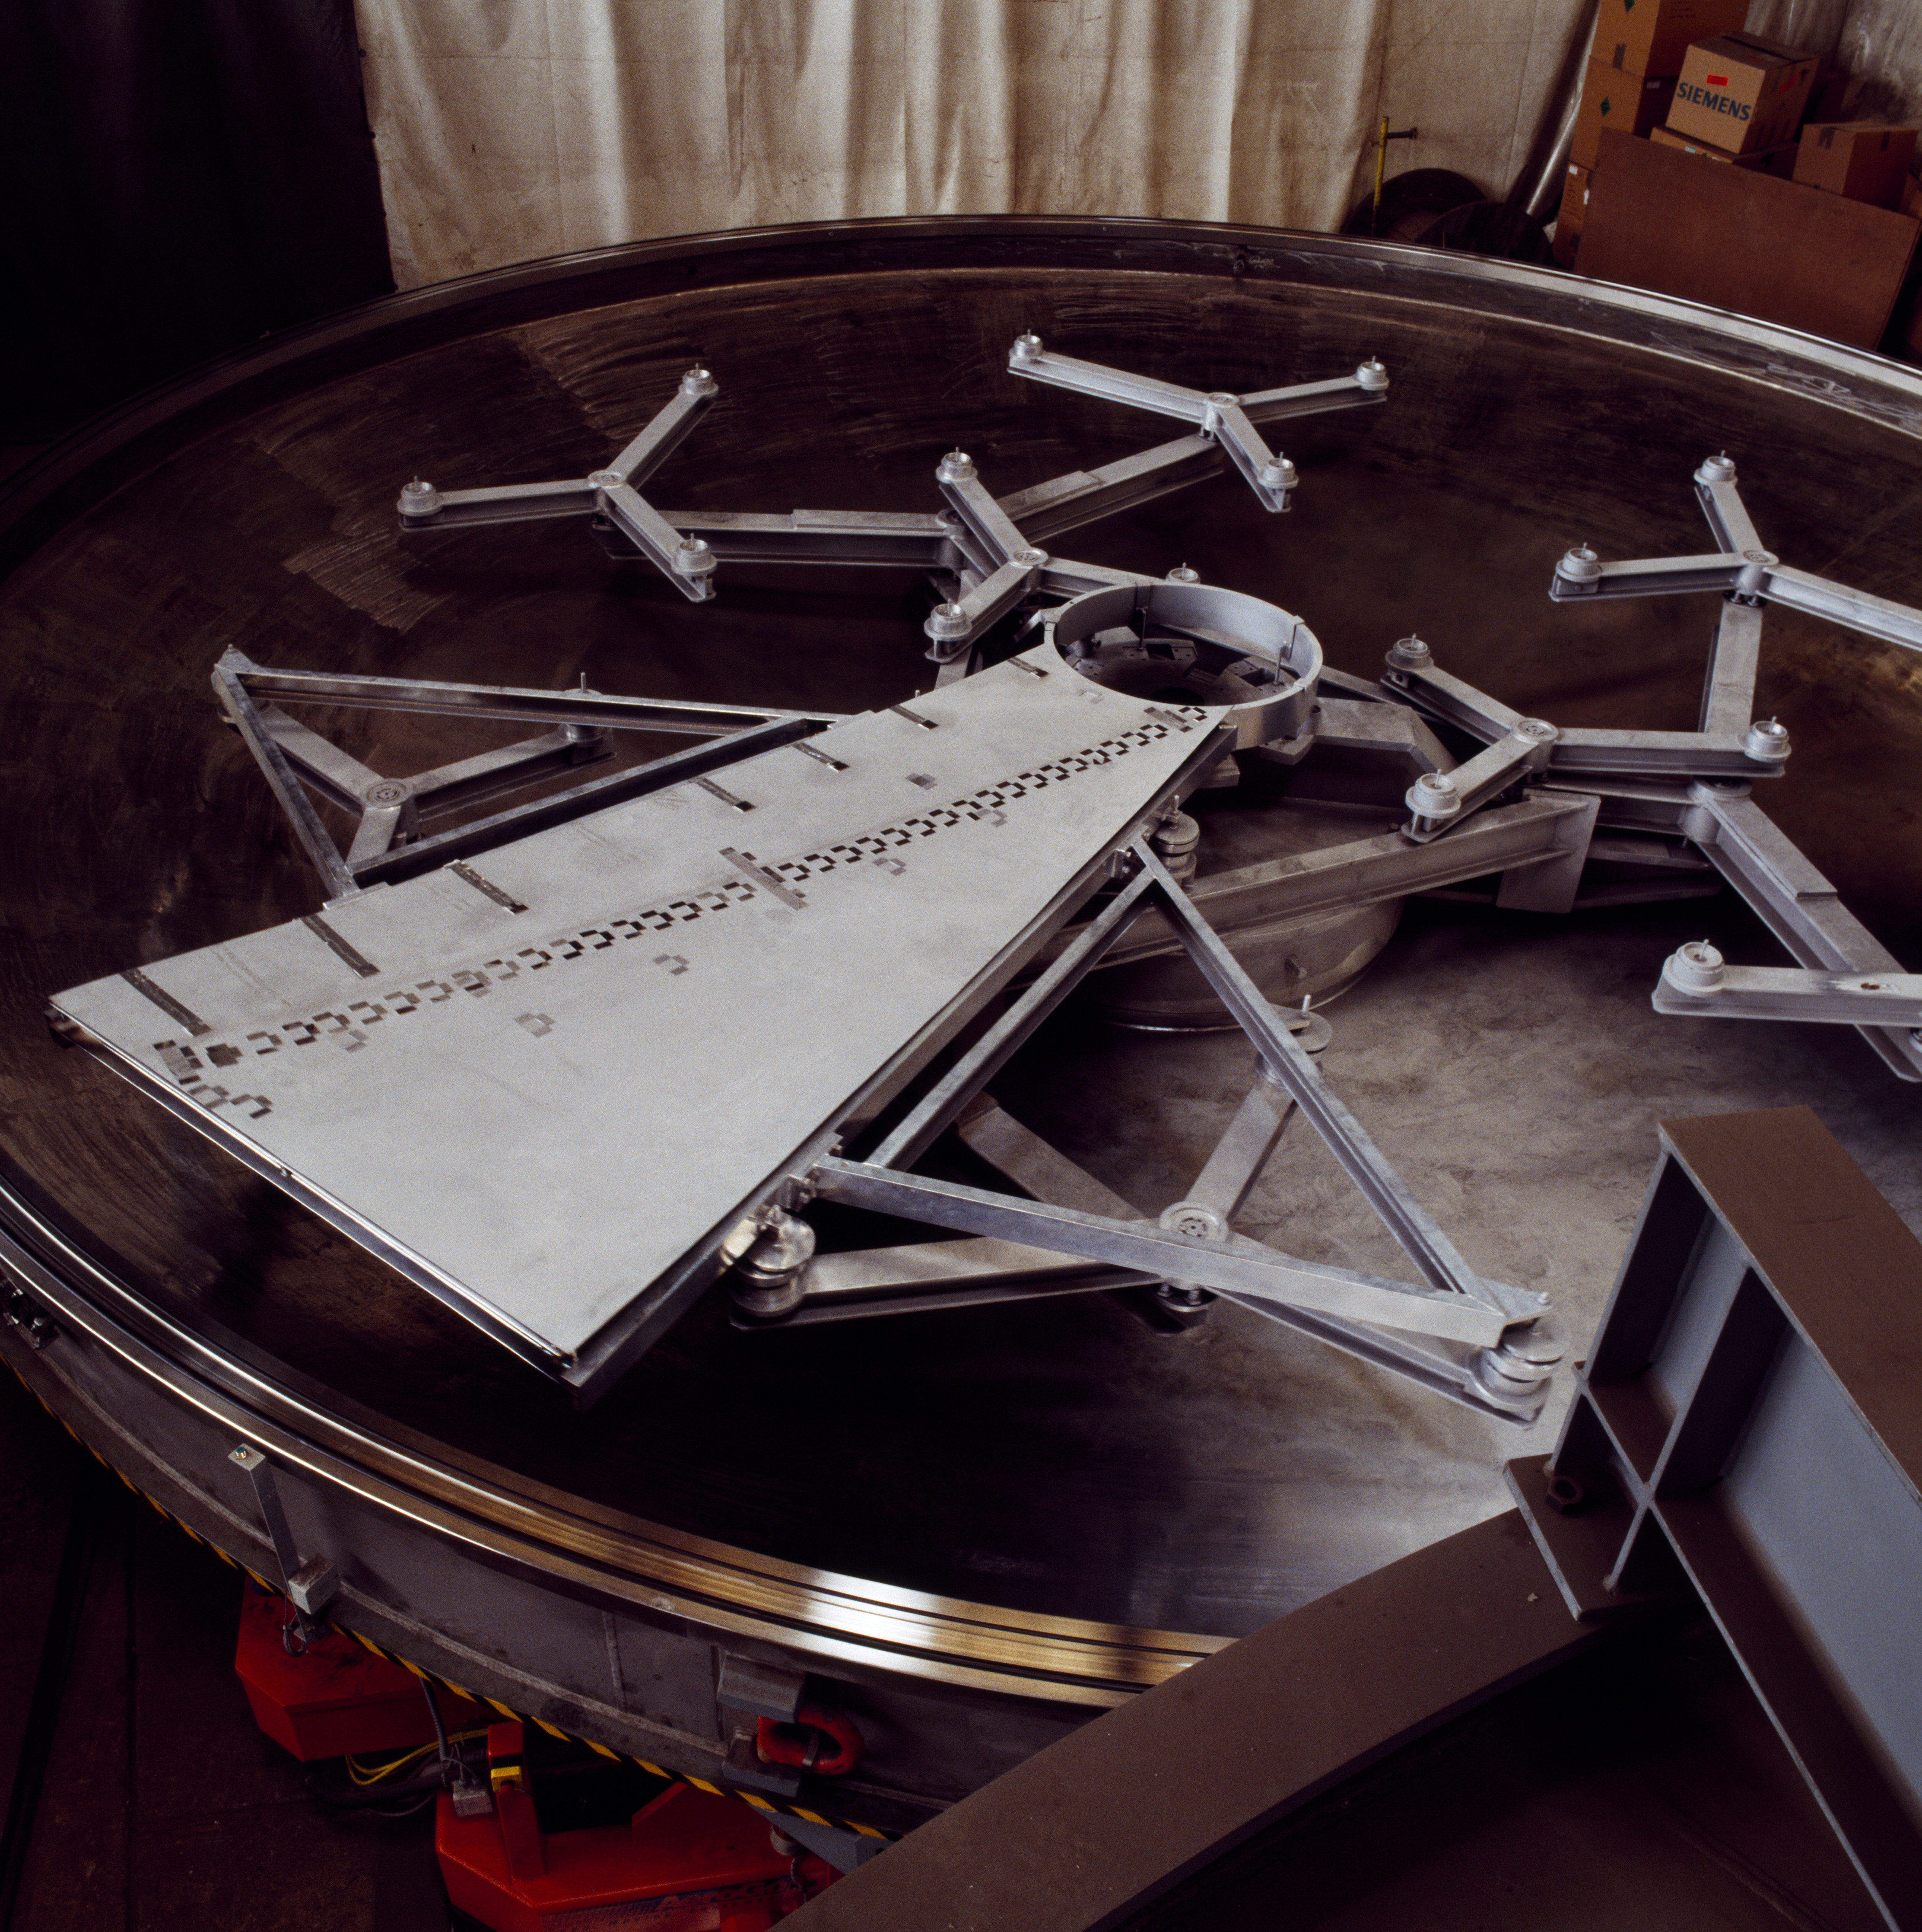

The coating plant for the VLT

View of the lower part of the VLT coating plant. The coating unit is a large vacuum chamber with a diameter of 9.4 meters and a volume of about 122,000 liters. The required ultra-high vacuum is generated by 8 cryo-pumps which are located on top of the vacuum chamber. The chamber is divided into two halves by a horizontal flange sealed by two large O-rings. The mirror is loaded into the lower half of the chamber onto a whiffle-tree support system with 27 axial pads and laterally secured inside the central hole by 6 pads.

Credit: ESO